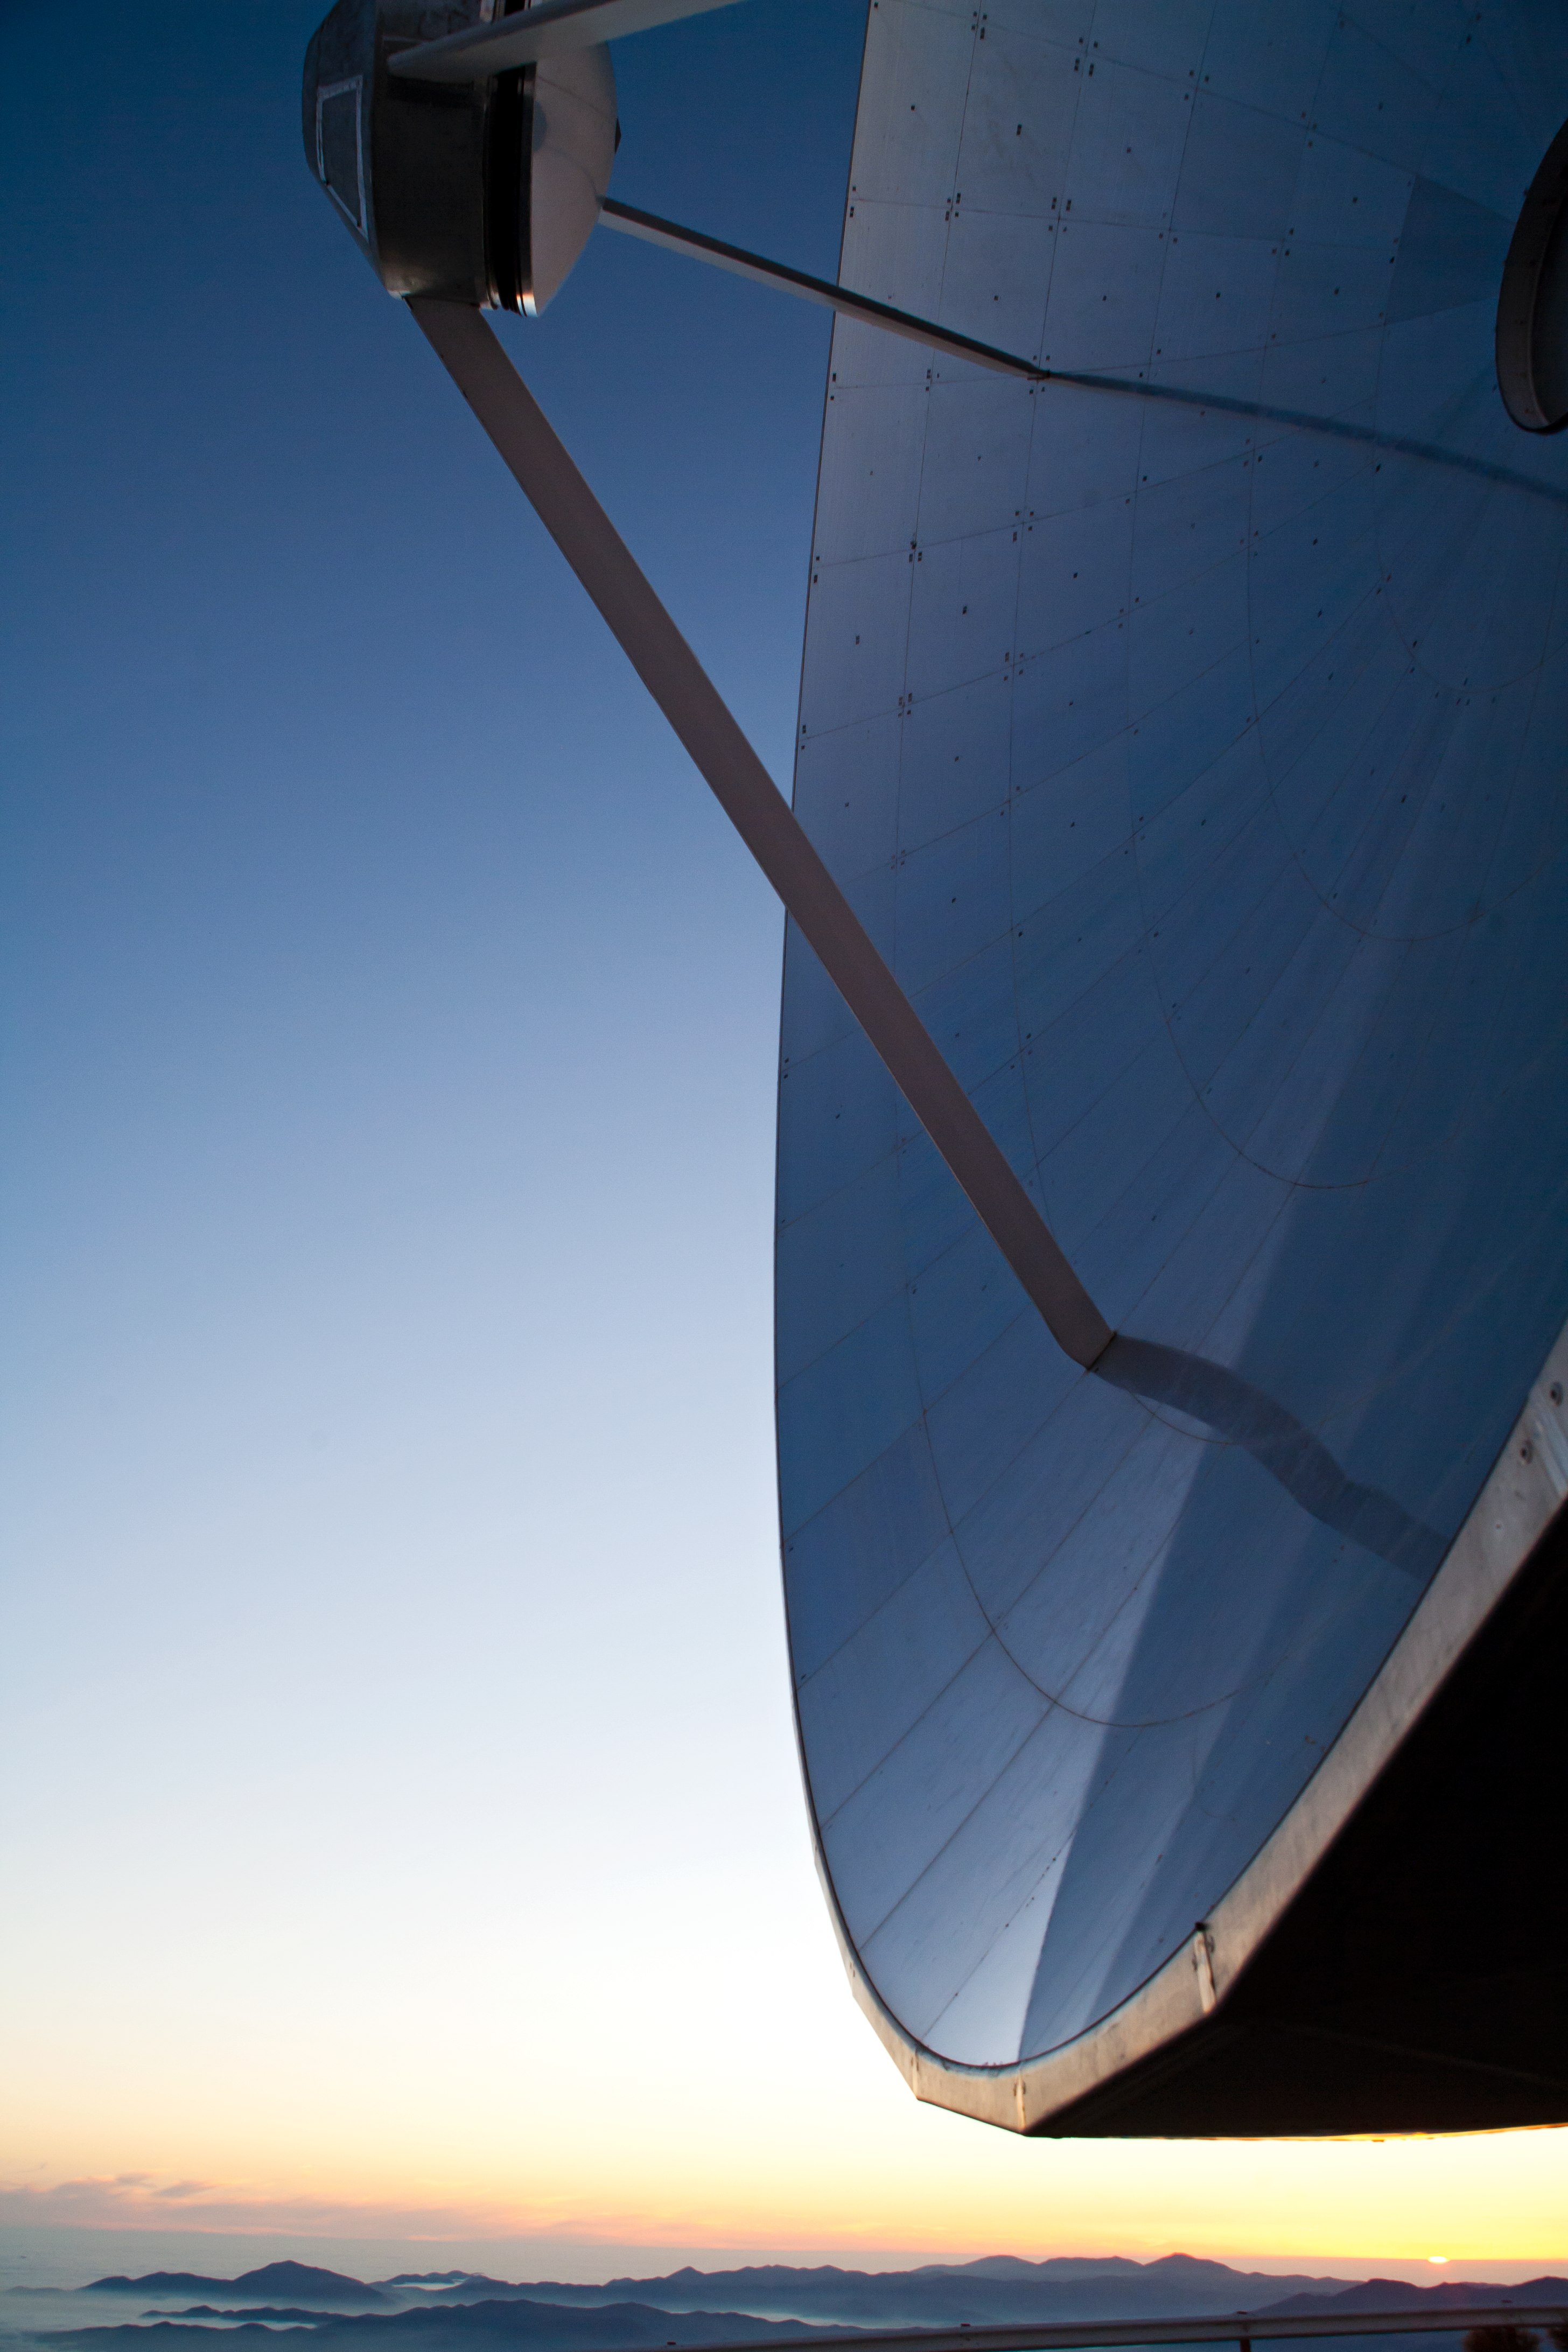

Close up of the SEST

Close up of the Swedish–ESO Submillimetre Telescope (SEST), which was built on behalf of the Swedish Natural Science Research Council (NFR) and ESO. This image comes from Your ESO Pictures Flickr Group, where anyone can submit photos connected with ESO.

Credit: ESO/A. Santerne